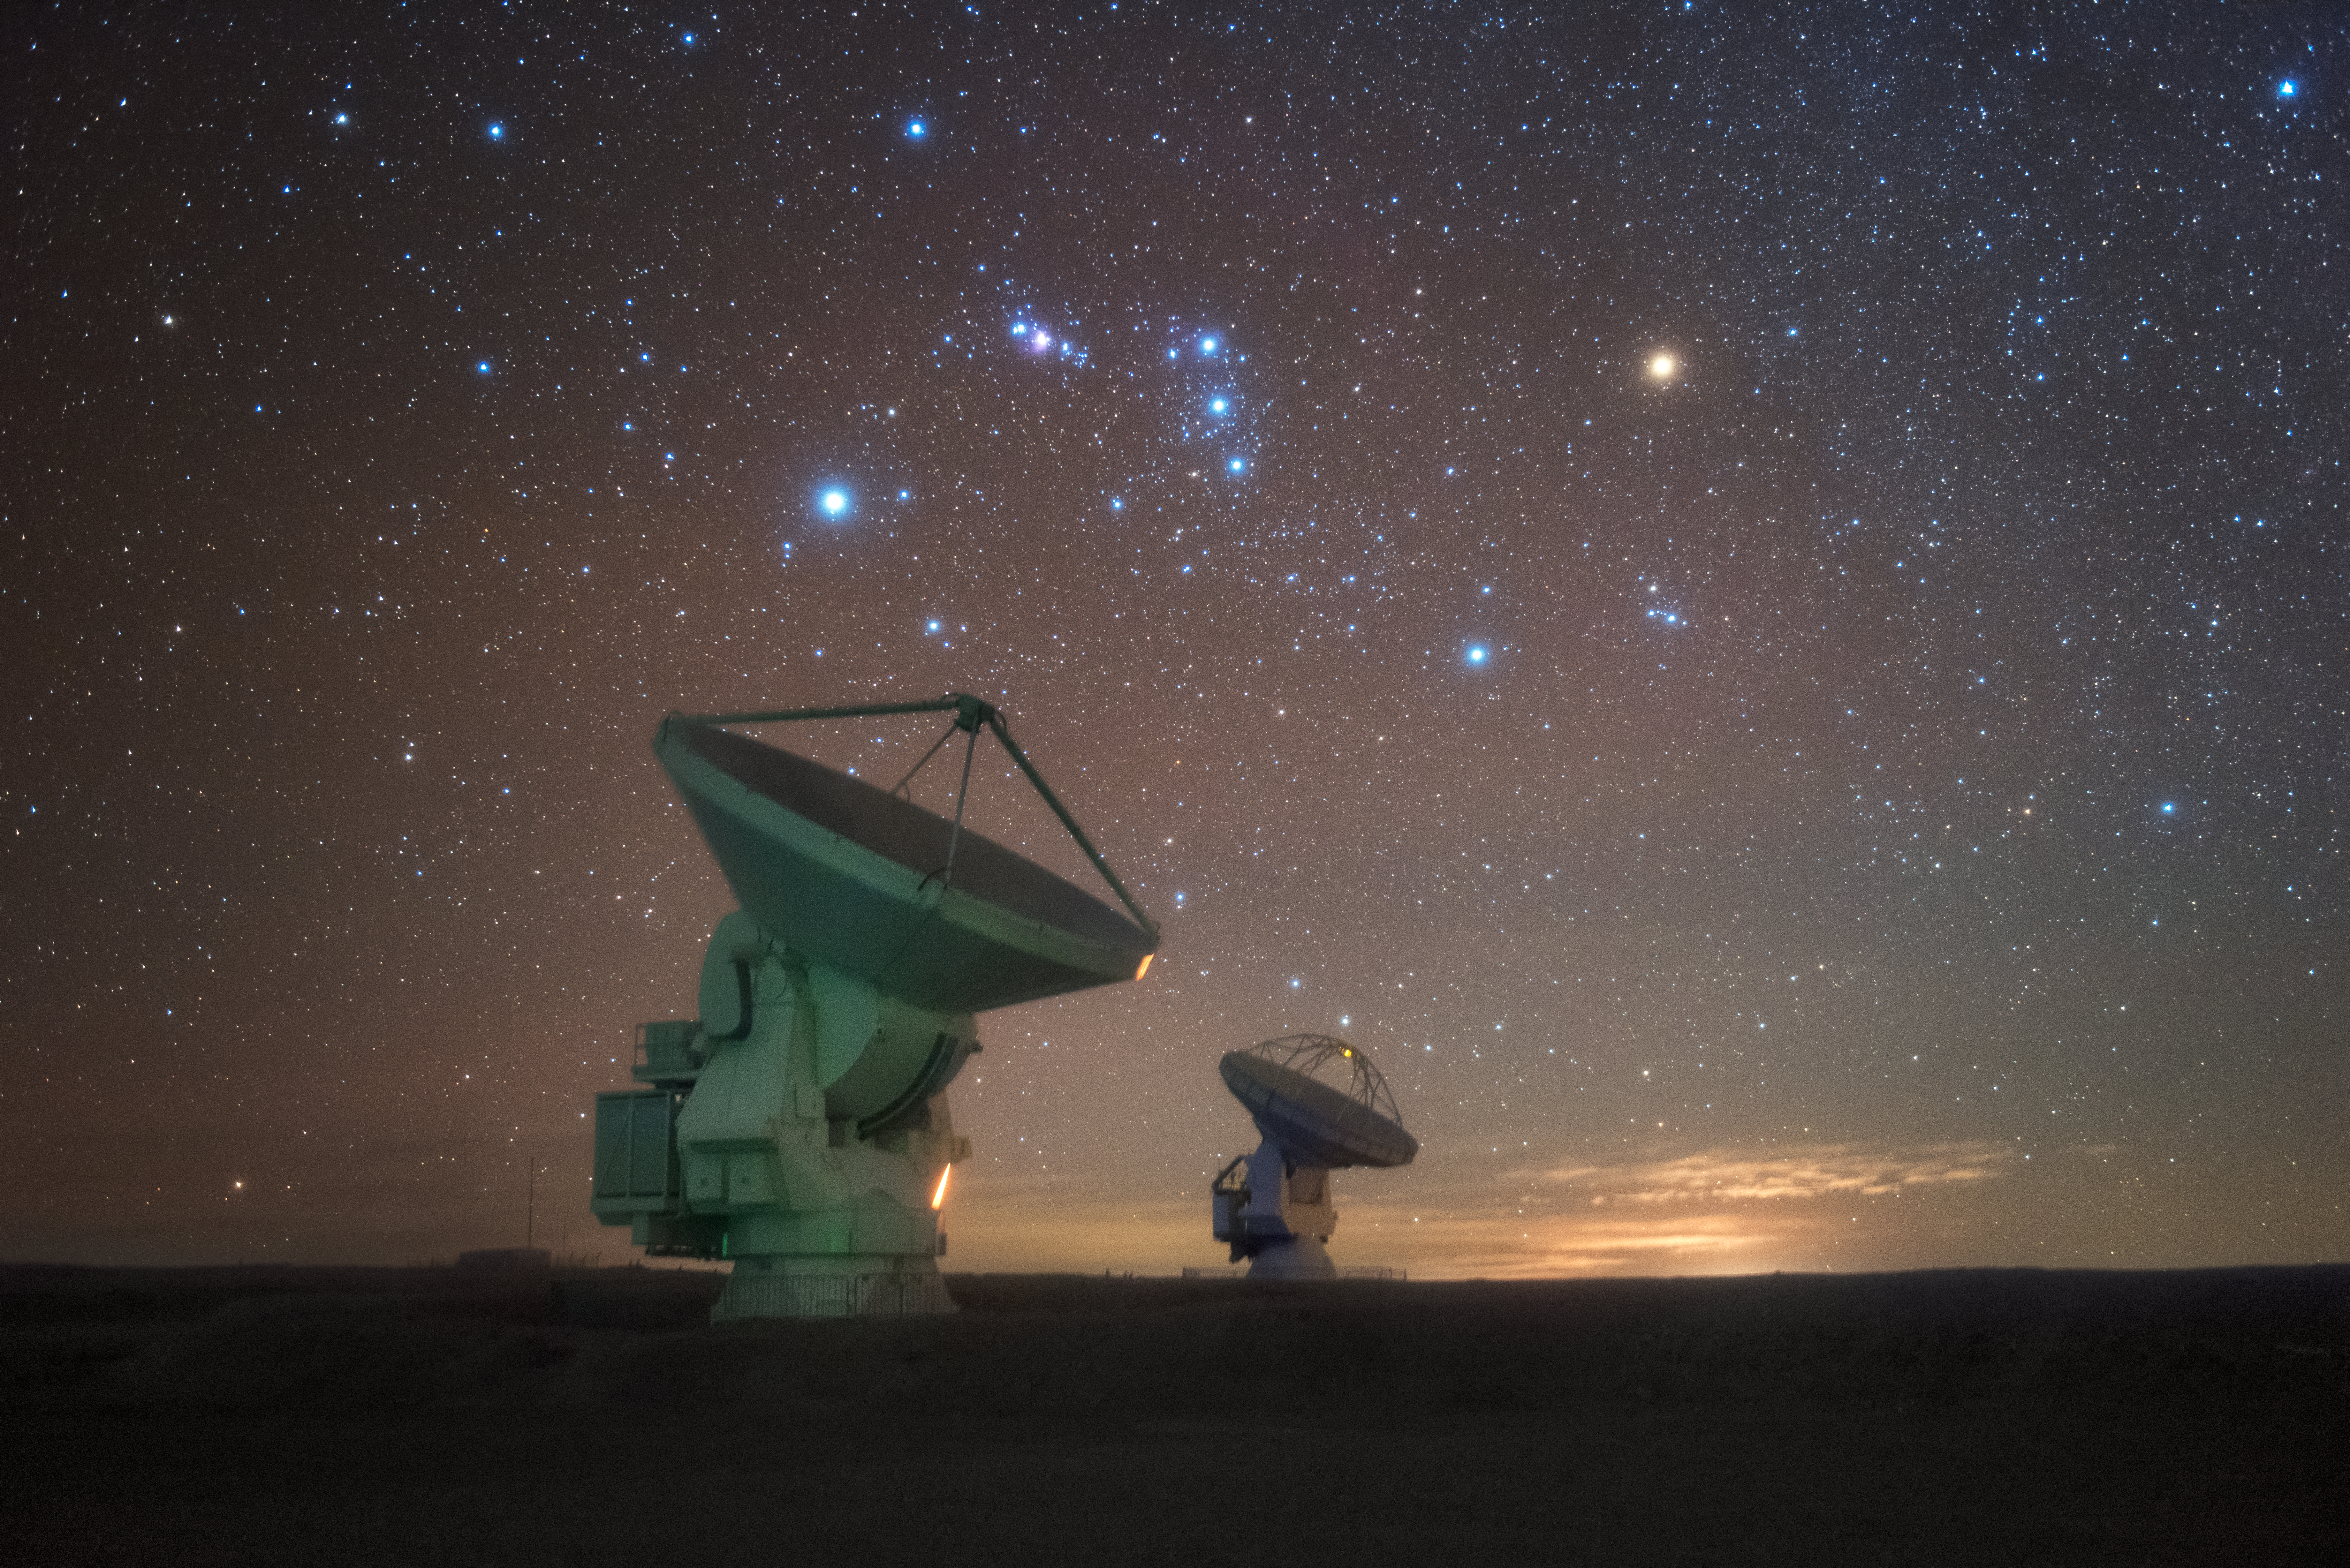

Starred pair

In total, 66 separate antennas combine to form ALMA, the Atacama Large Millimetre/submillimetre Array — two antennas are shown here beneath the bright lights of stars in the southern sky above. Located around 5000 metres up in the Chilean mountains, ALMA is the largest ground-based astronomical project in existence. The antennas are provided by North America, Europe and East Asia.

The telescope scours the Universe in the radio range, studying the stunning, varied phenomena it has to offer.

Credit: ESO/Y. Beletsky